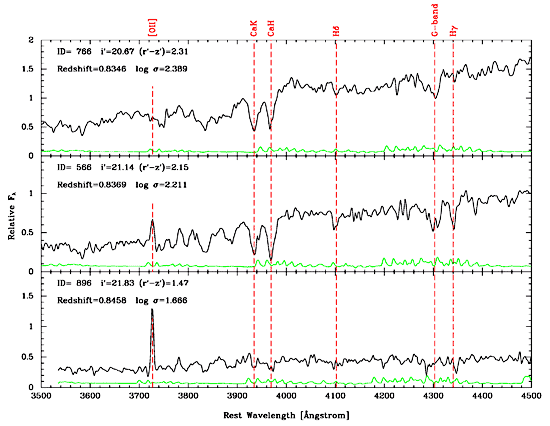

Three spectra of galaxies in the cluster RXJ0152.7-1357

Three spectra of galaxies in the cluster RXJ0152.7-1357 from GMOS-North are shown here. The top spectrum is of the brightest galaxy in the cluster (id=766). This galaxy has a spectrum typical of an old stellar population with no recent star formation. The middle spectrum (id=566) is one of a handful of galaxies that show very weak star formation and an abundance of young stars together with older stars. The weak emission line marked [OII] shows the presence of star formation, while the strong Balmer absorption Hδ and Hγ show the young stars. The bottom spectrum (id=896) is typical of a spiral galaxy with strong star formation and therefore has a very strong [OII] emission line. Black lines represent galaxy spectra. Green lines represent spectra noise multiplied by 4.

Credit: International Gemini Observatory/NOIRLab/NSF/AURA